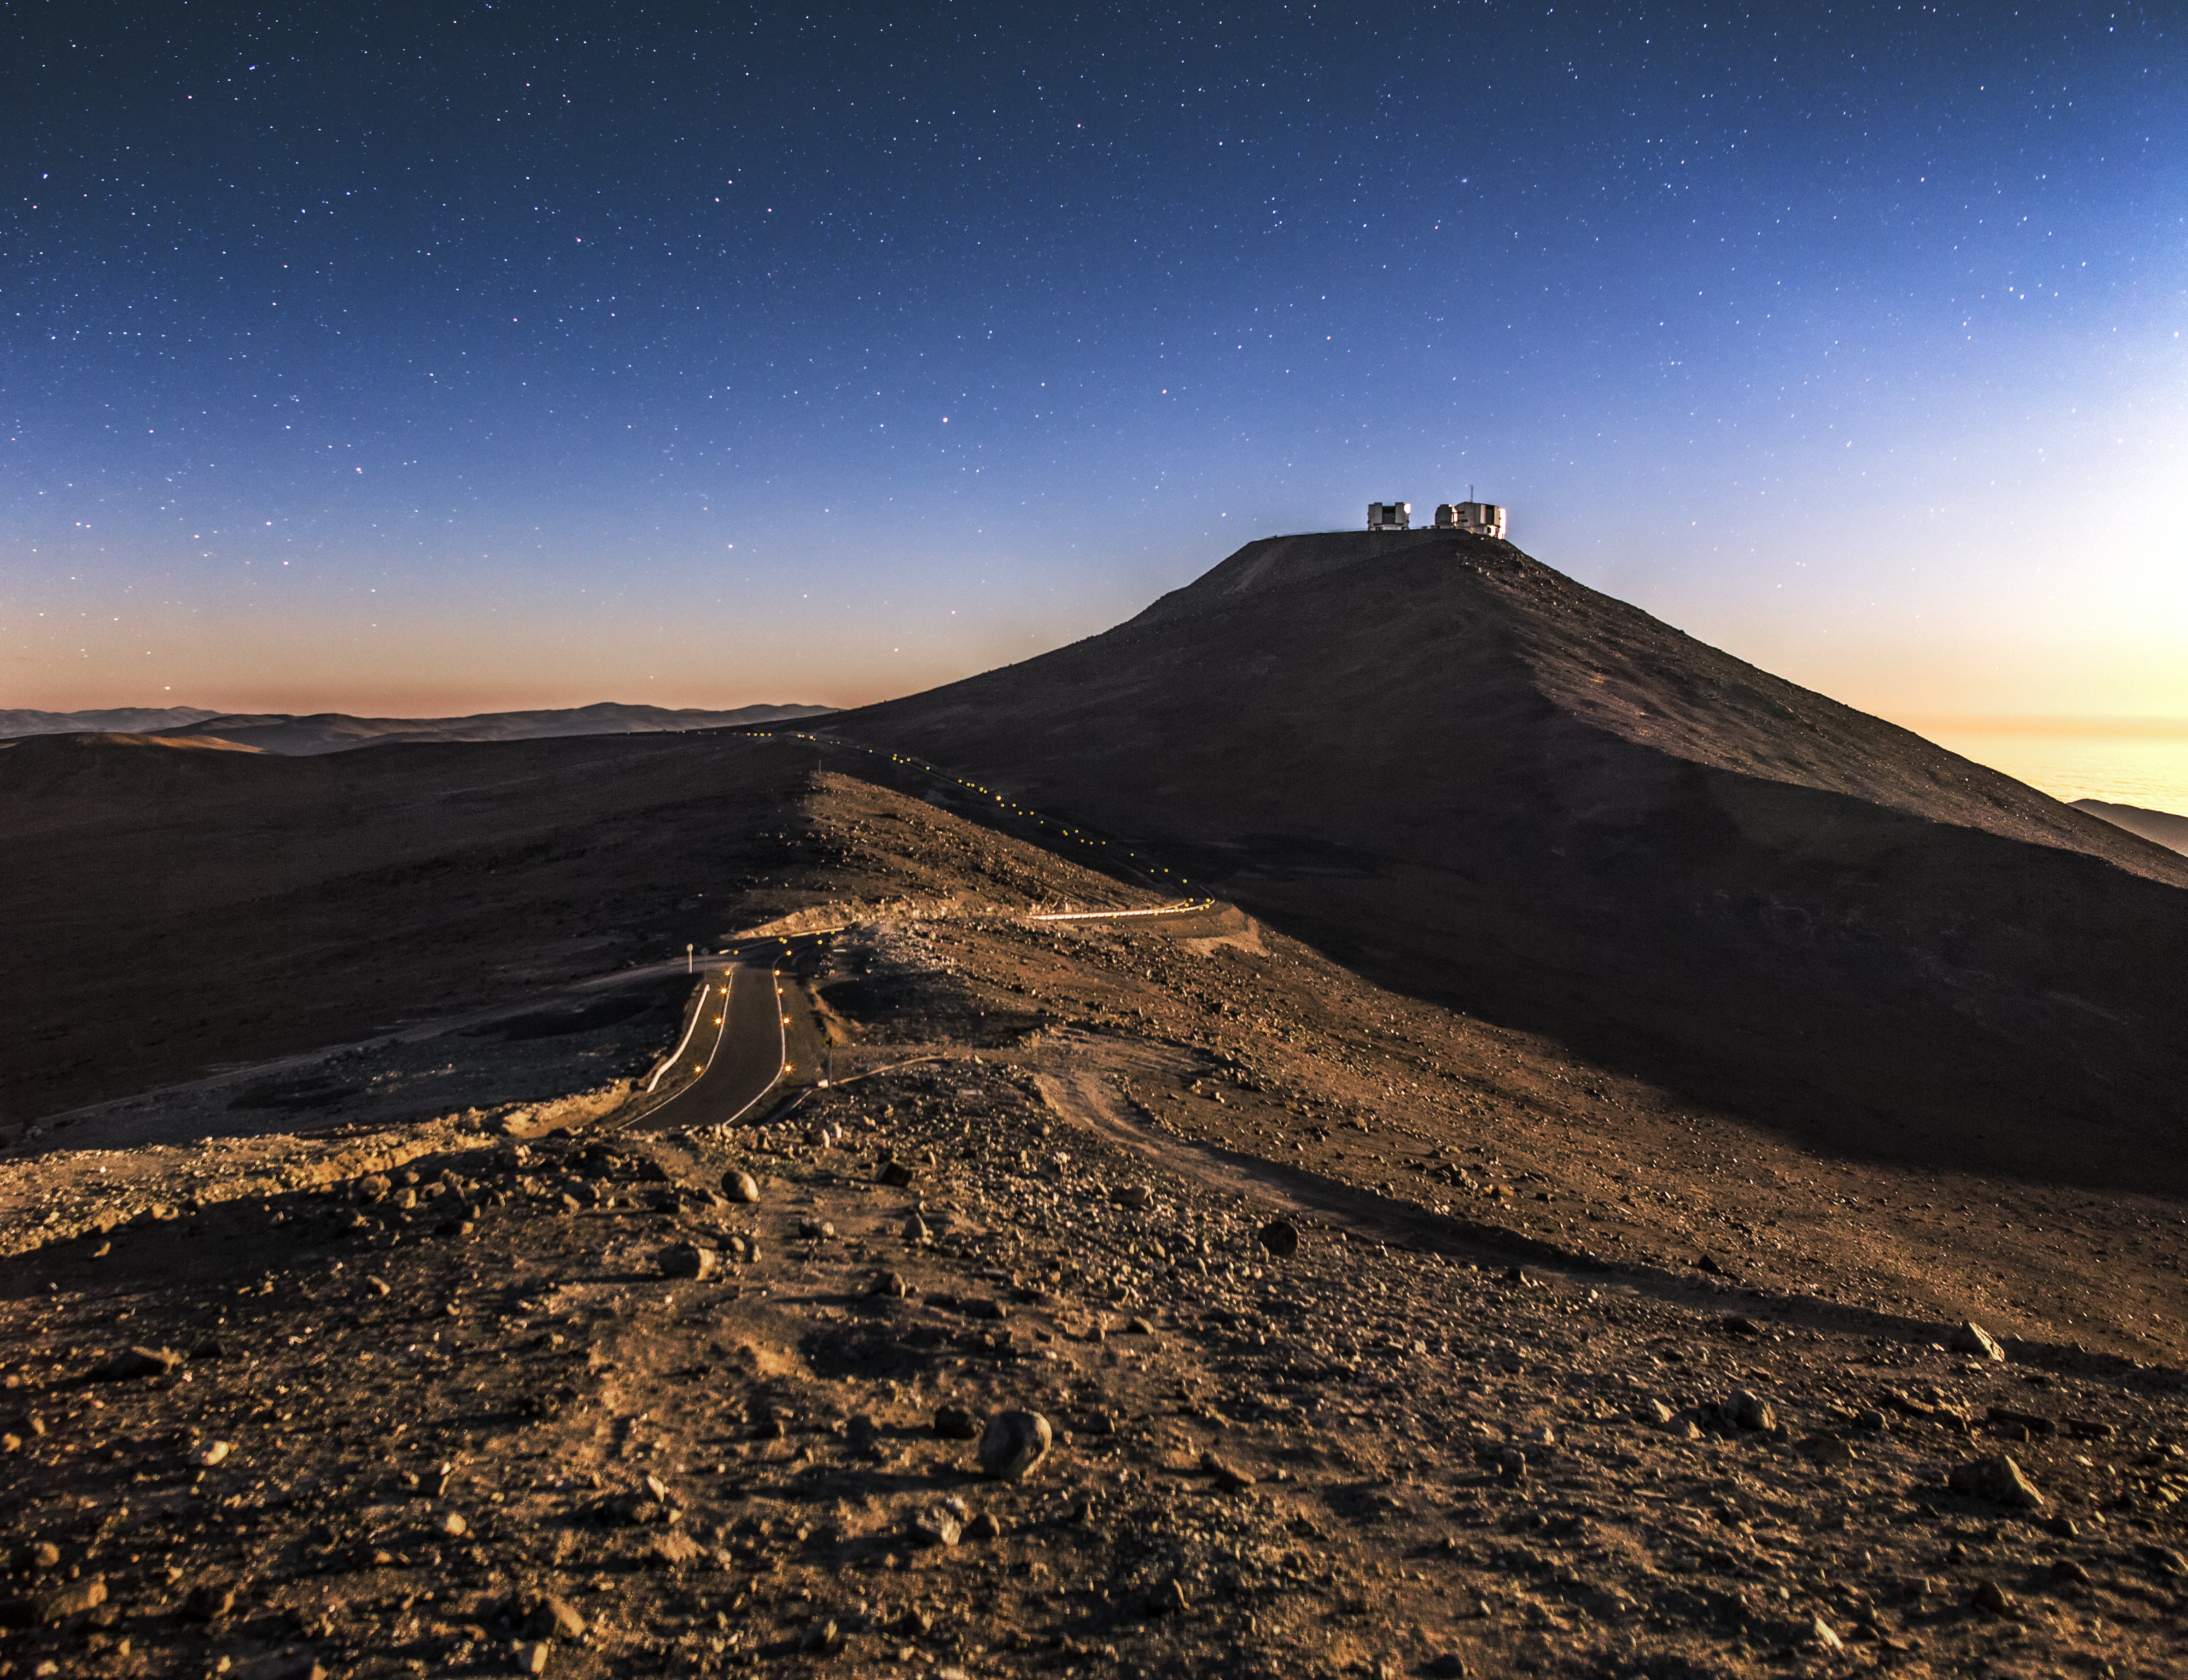

Access only

The road leading to the VLT rides the mountain ridge at Paranal below the emerging stars.

Credit: A. Tudorica/ESO